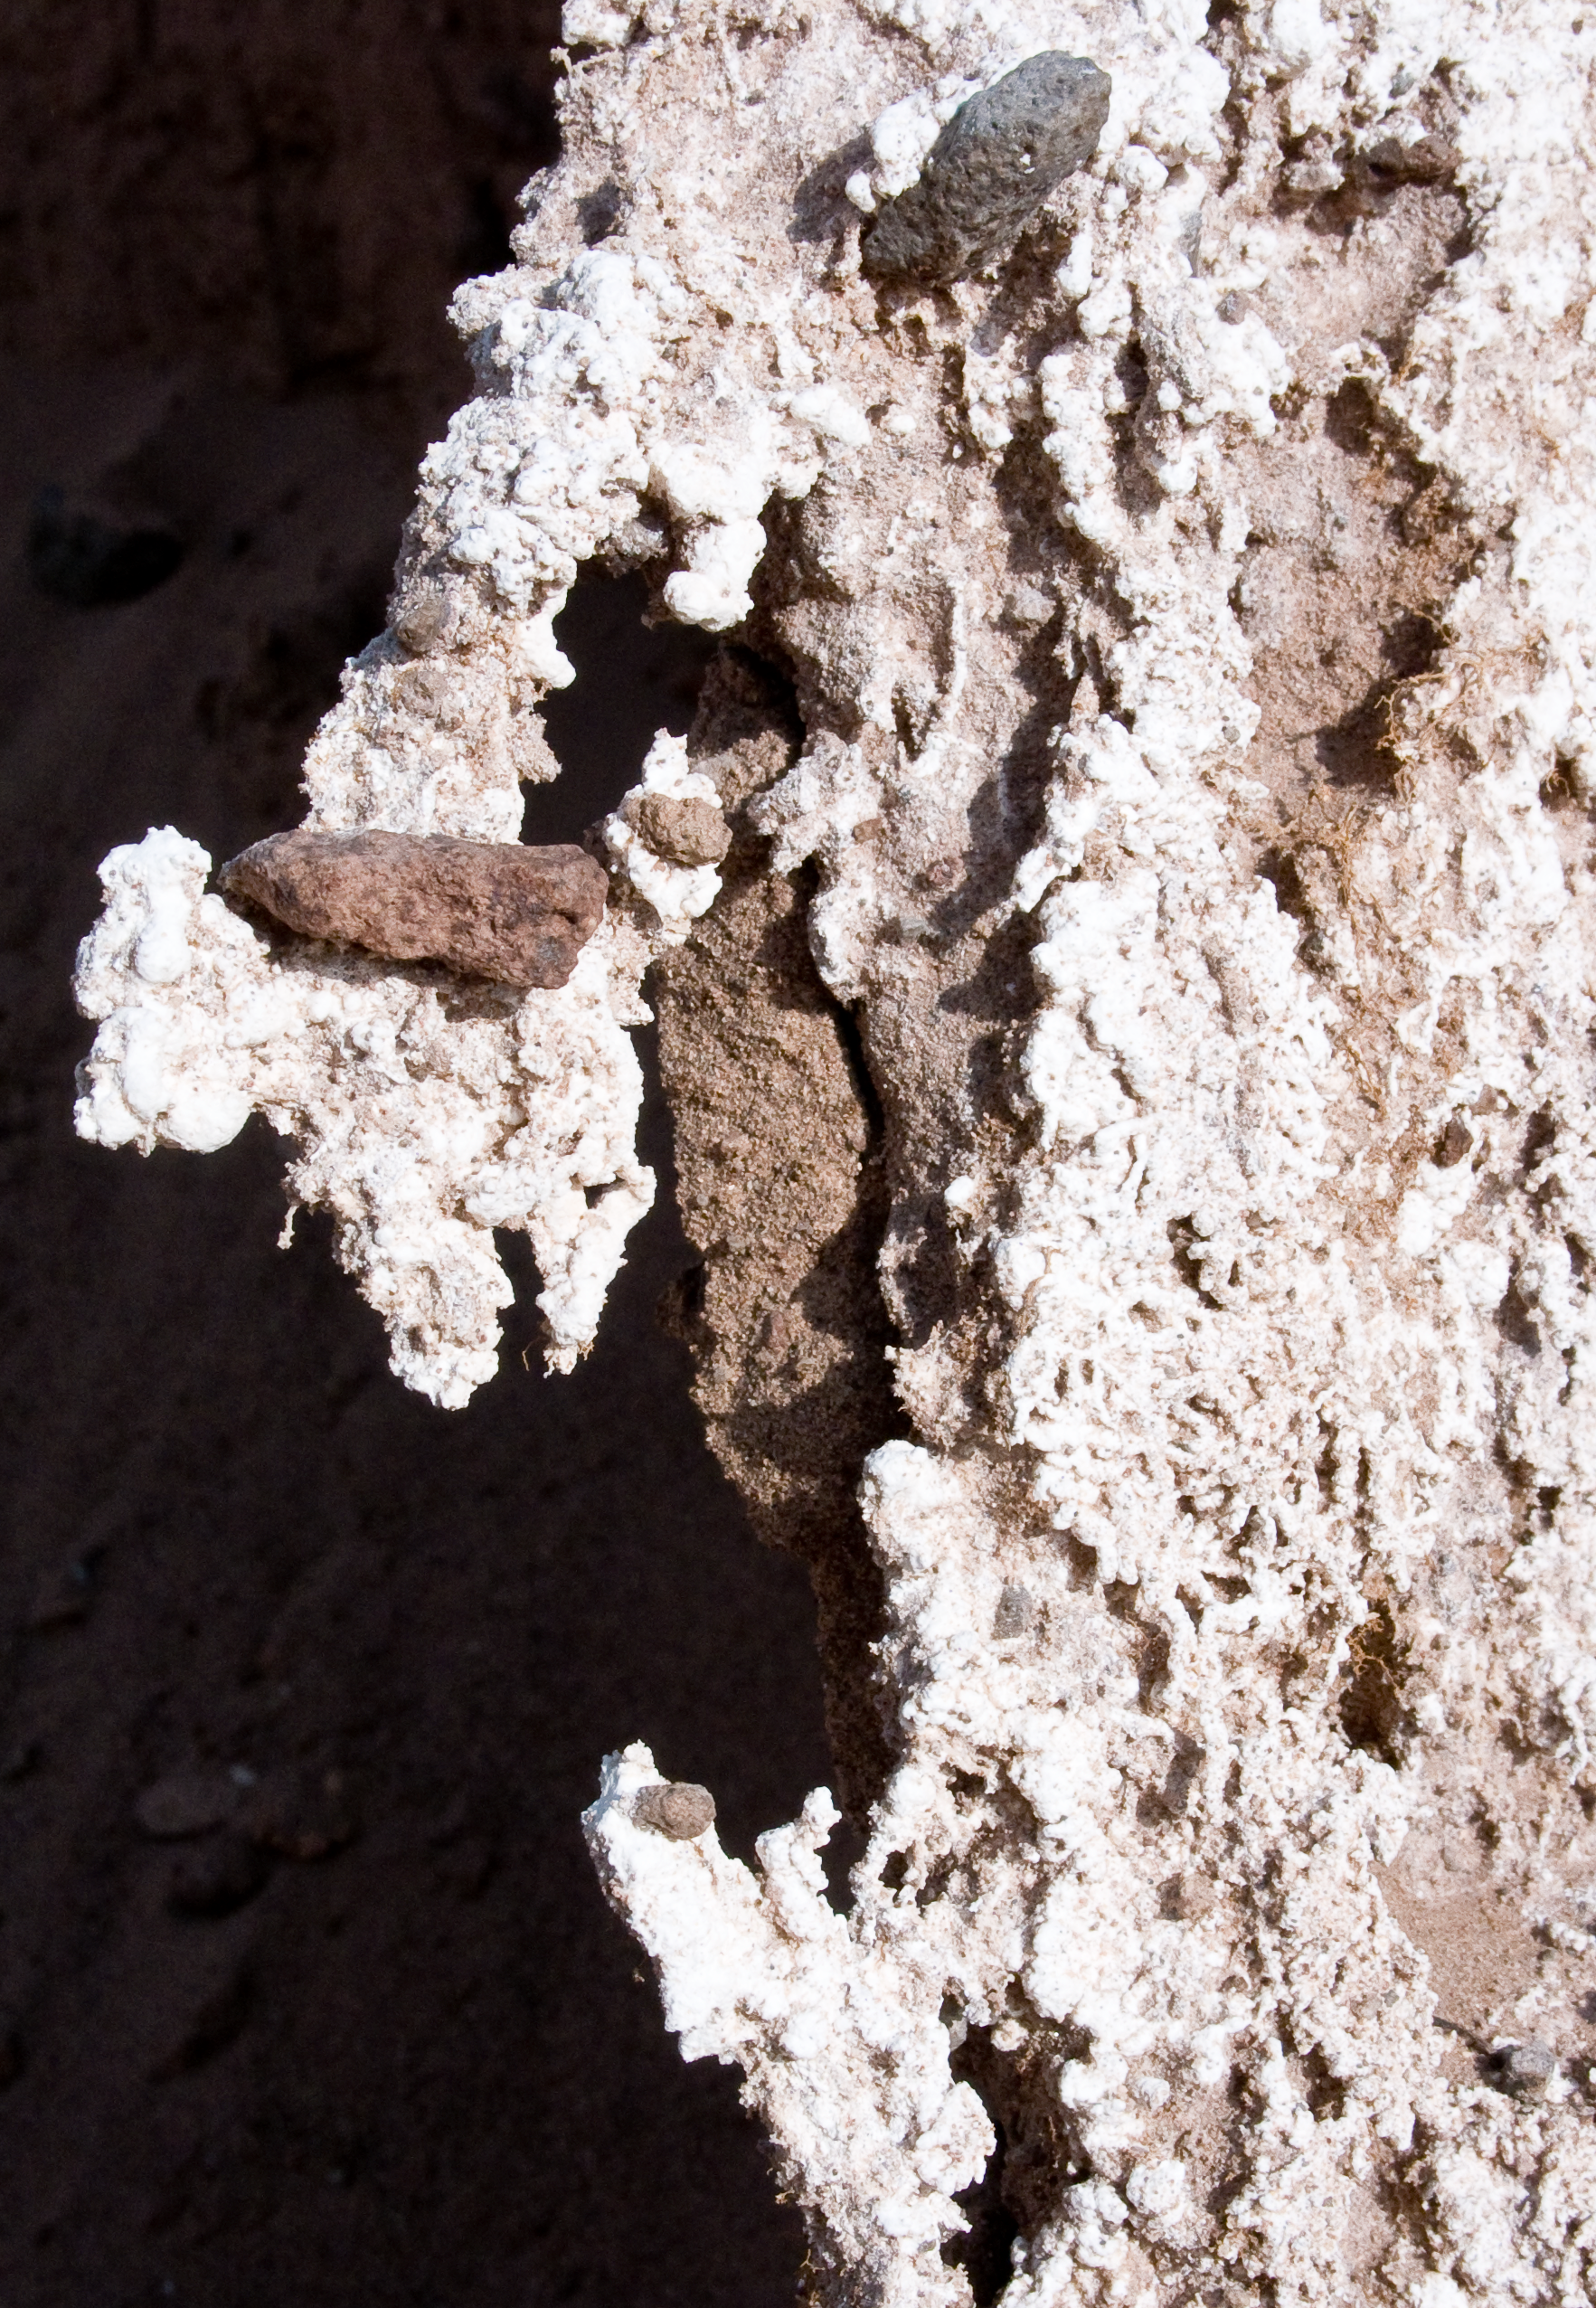

ALMA site

The natural environment around the ALMA site. This picture was obtained in August 2004.

Credit: ESO